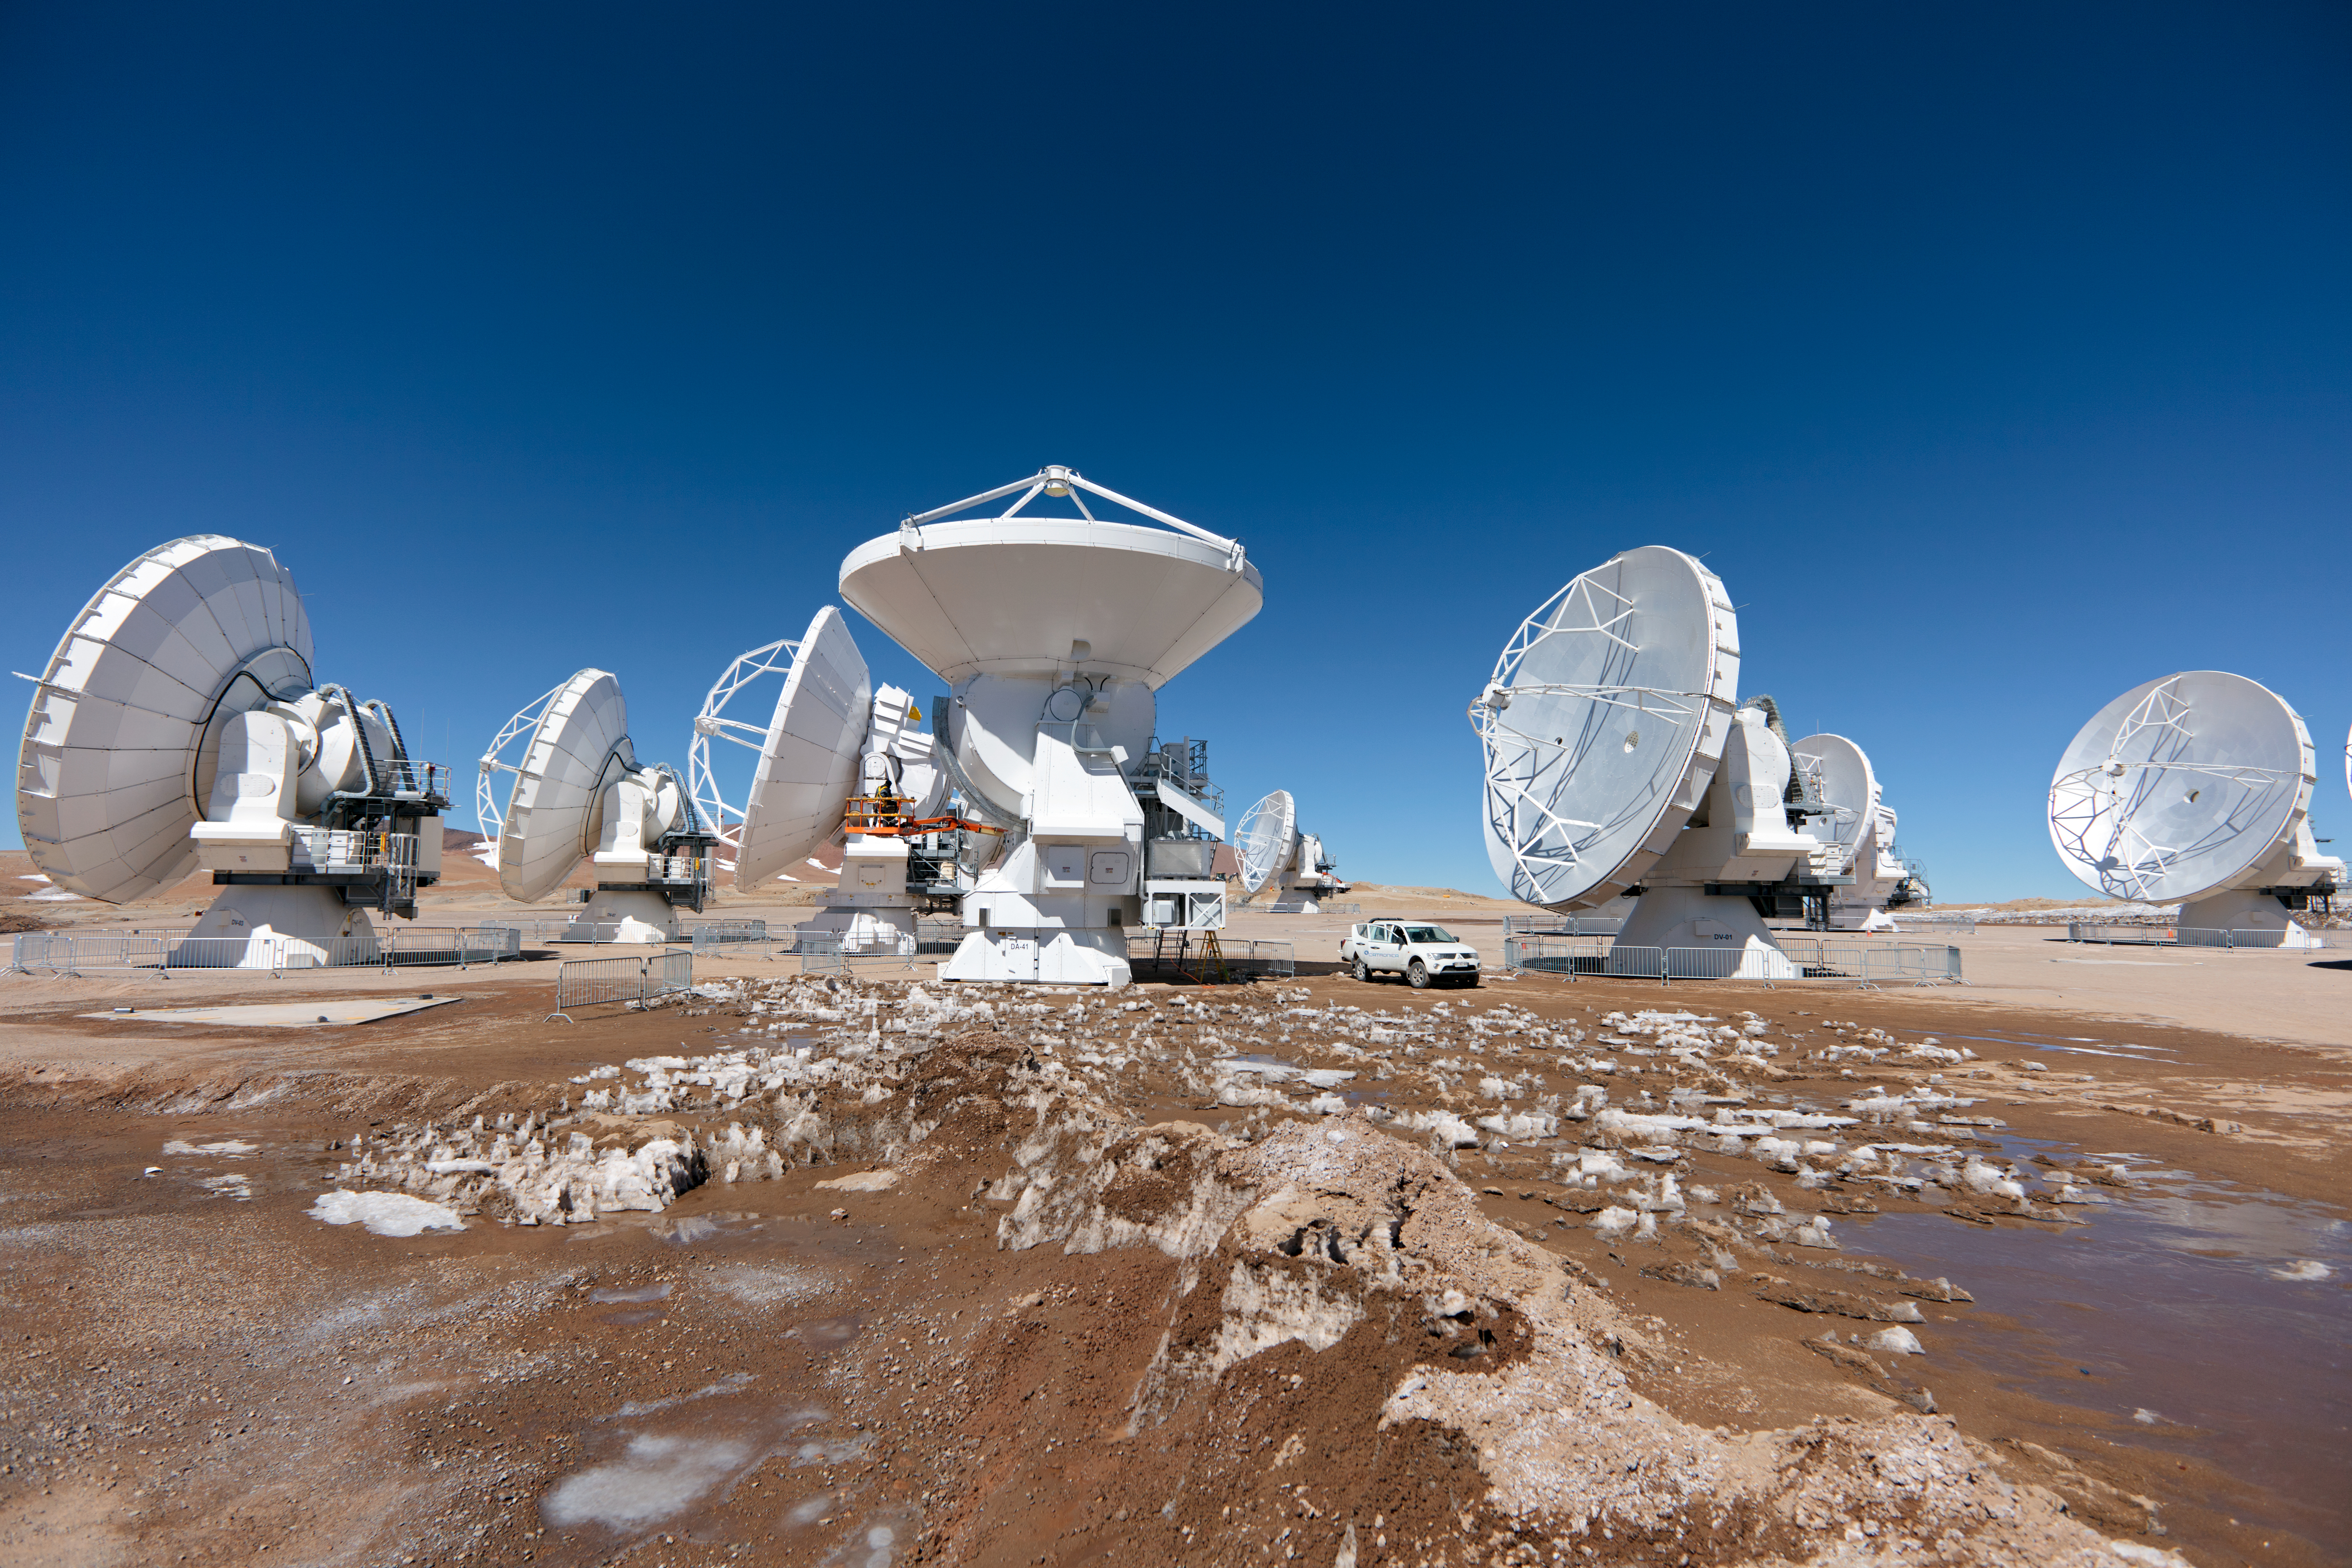

ALMA antennas

A collection of ALMA antennas at the Chajnantor plateau site high in the Atacama Desert.

Credit: ESO